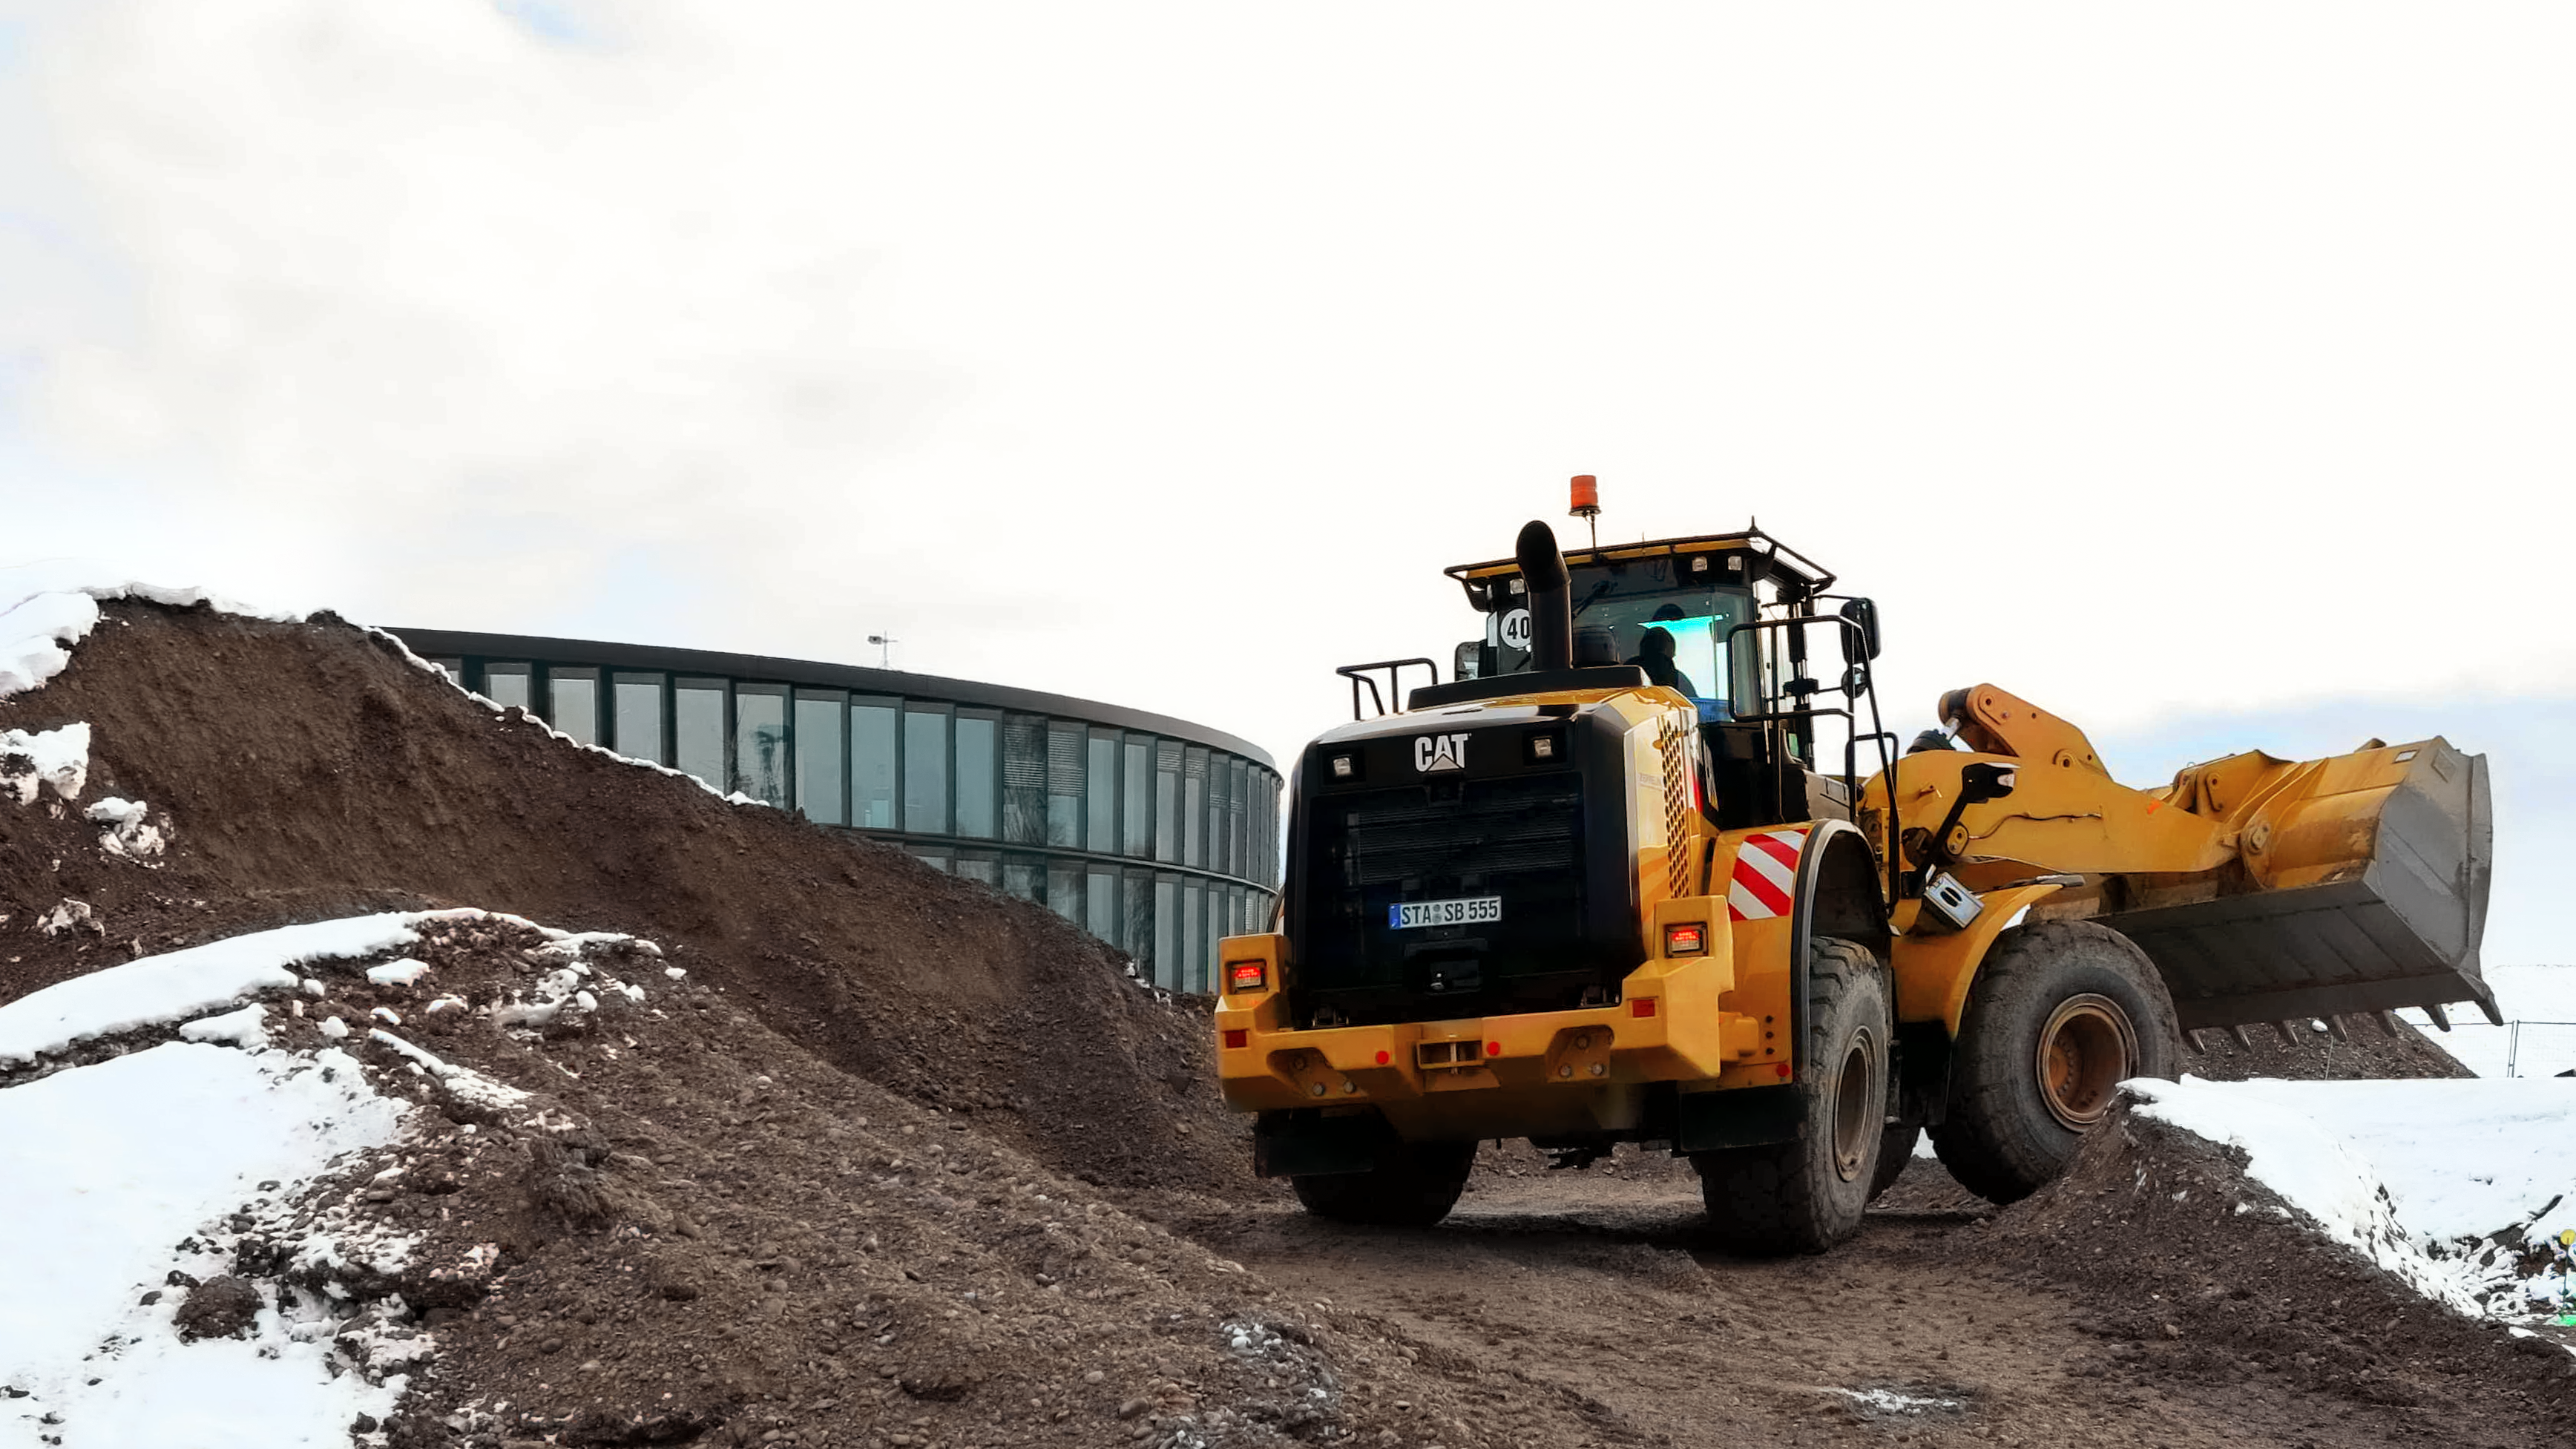

Constructing a Supernova

Photo taken during the construction of the ESO Supernova Planetarium & Visitor Centre.

Credit: ESO